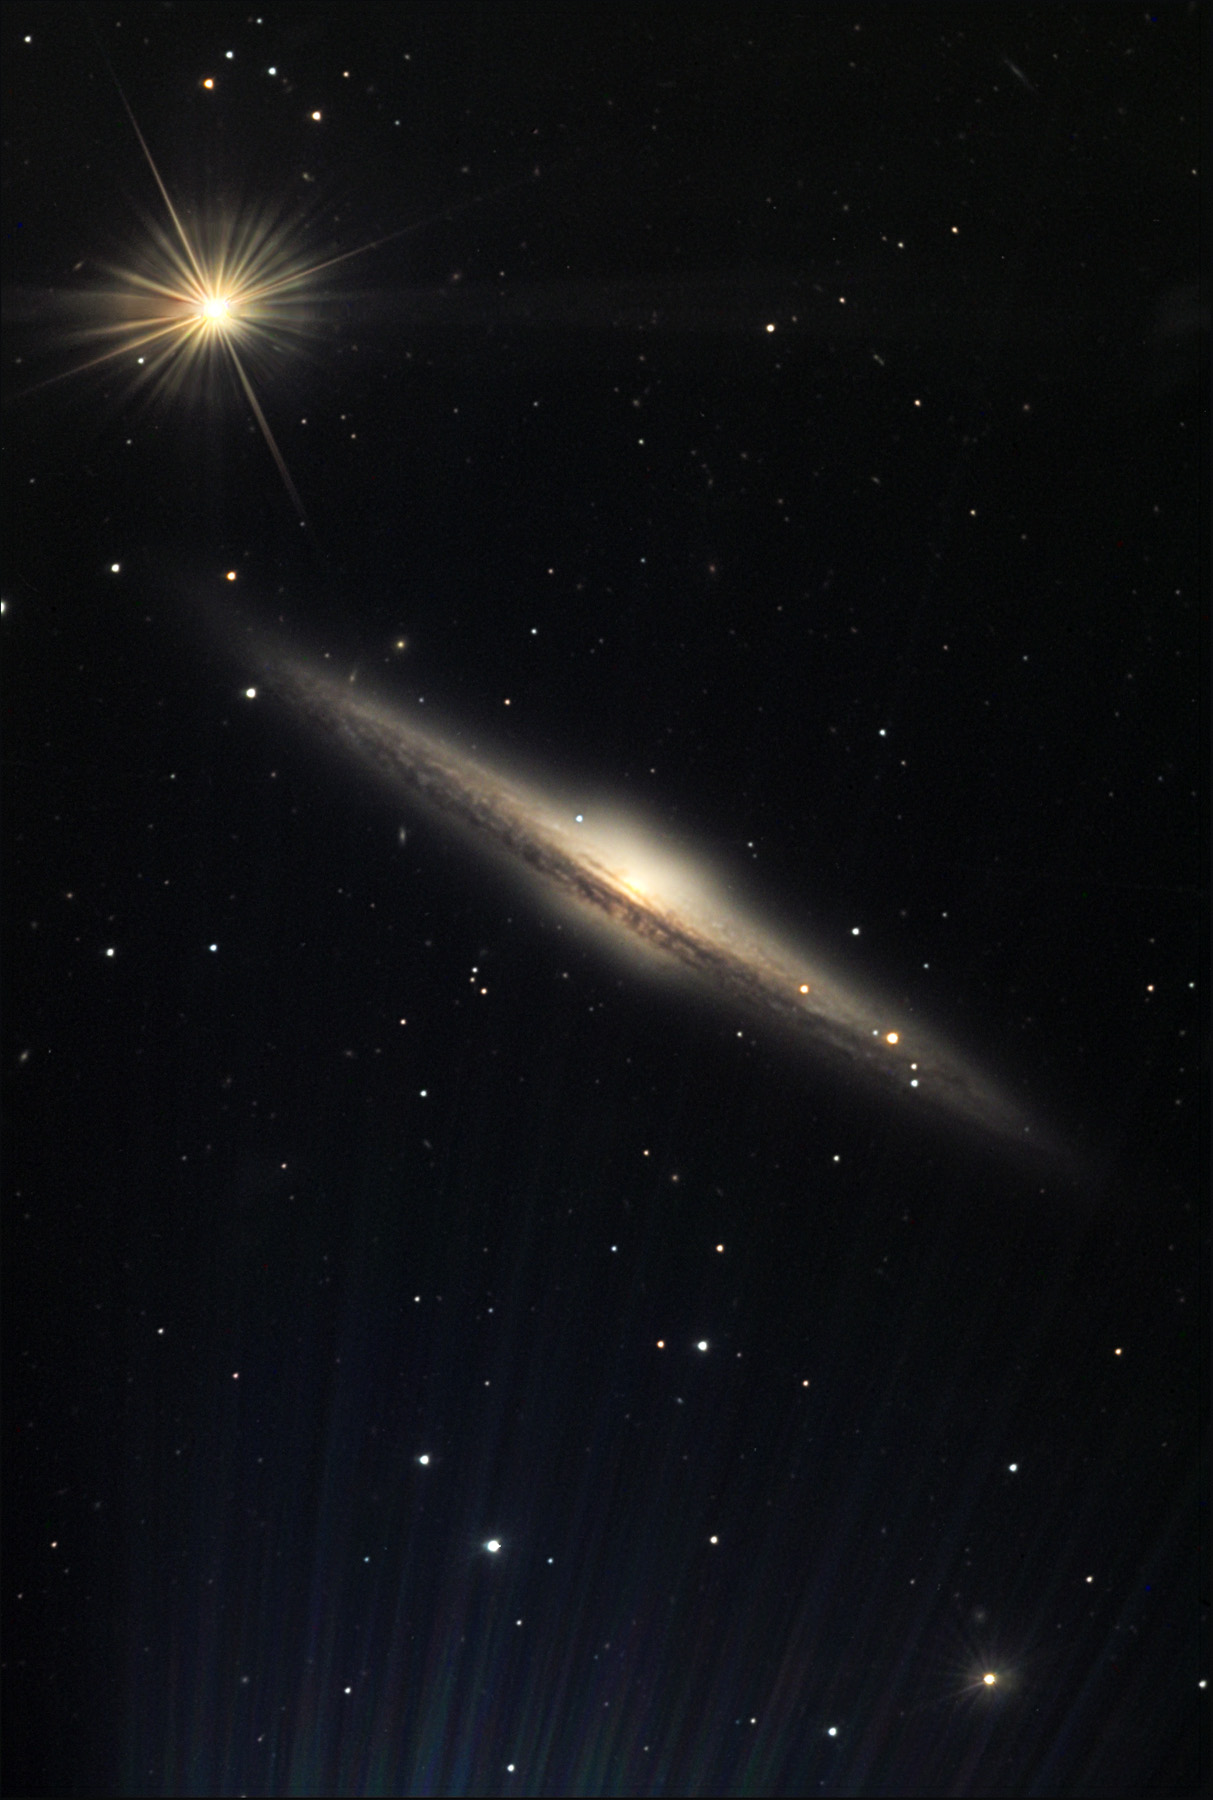

NGC 5746

NGC 5746 is an edge-on spiral galaxy estimated to be about 95 million light years way. Edge-on galaxies like this provide astronomers with an opportunity to measure particular aspects of spiral galaxies. In this case, astronomers can measure the velocity of stars (by analyzing a the spectrum of the galaxy) at different distances along the disk of the galaxy. From this they can determine a rotation curve of the galaxy which may lead to measurements of the galaxyʼs mass or even mysterious things such as "dark matter." Also notice how the central halo of this galaxy has a box-like shape. Astronomers do not understand exactly how this shape evolved - but a leading theory proposes that a barred spiral galaxy viewed from this perspective might give rise to the box like structure.

This image was taken as part of Advanced Observing Program (AOP) program at Kitt Peak Visitor Center during 2014.

Credit: KPNO/NOIRLab/NSF/AURA/Sherry and Steve Bushey/Adam Block